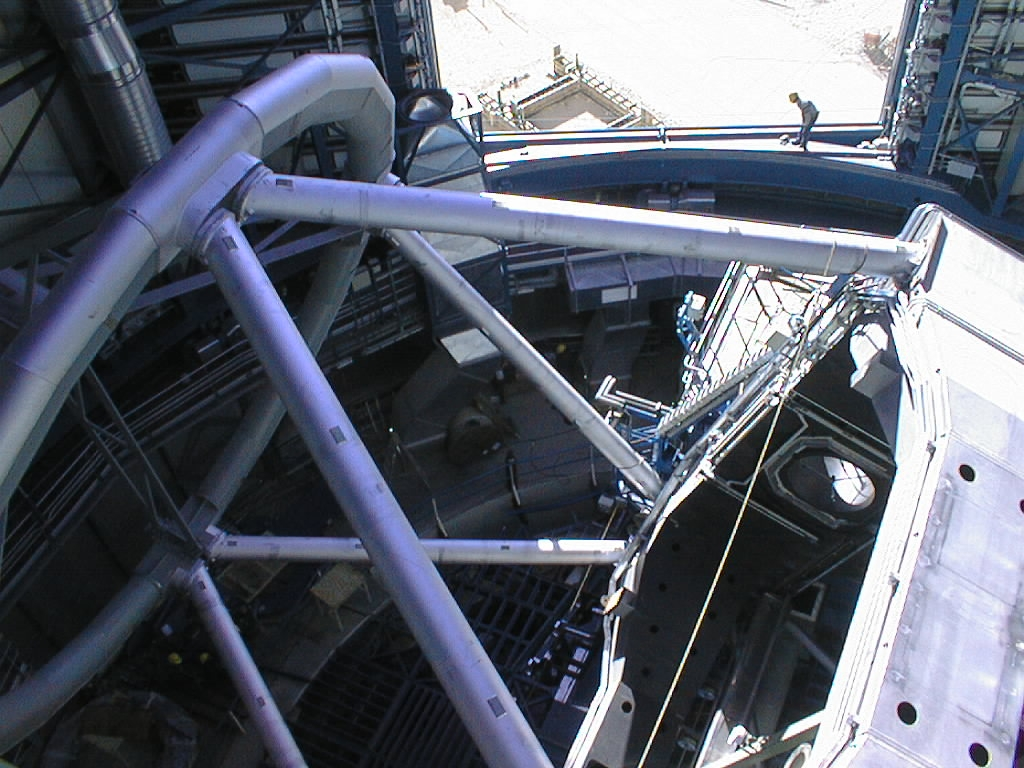

Testing the UT1 mechanical structure

Meanwhile, tests of the mechanical structure of Unit Telescope 1 (UT1) continue. They include motion around the two main axes. On this photo, the telescope has been lowered towards the horizon. The enclosure slit through which astronomical observations will later be made is seen in the background.

Credit: ESO